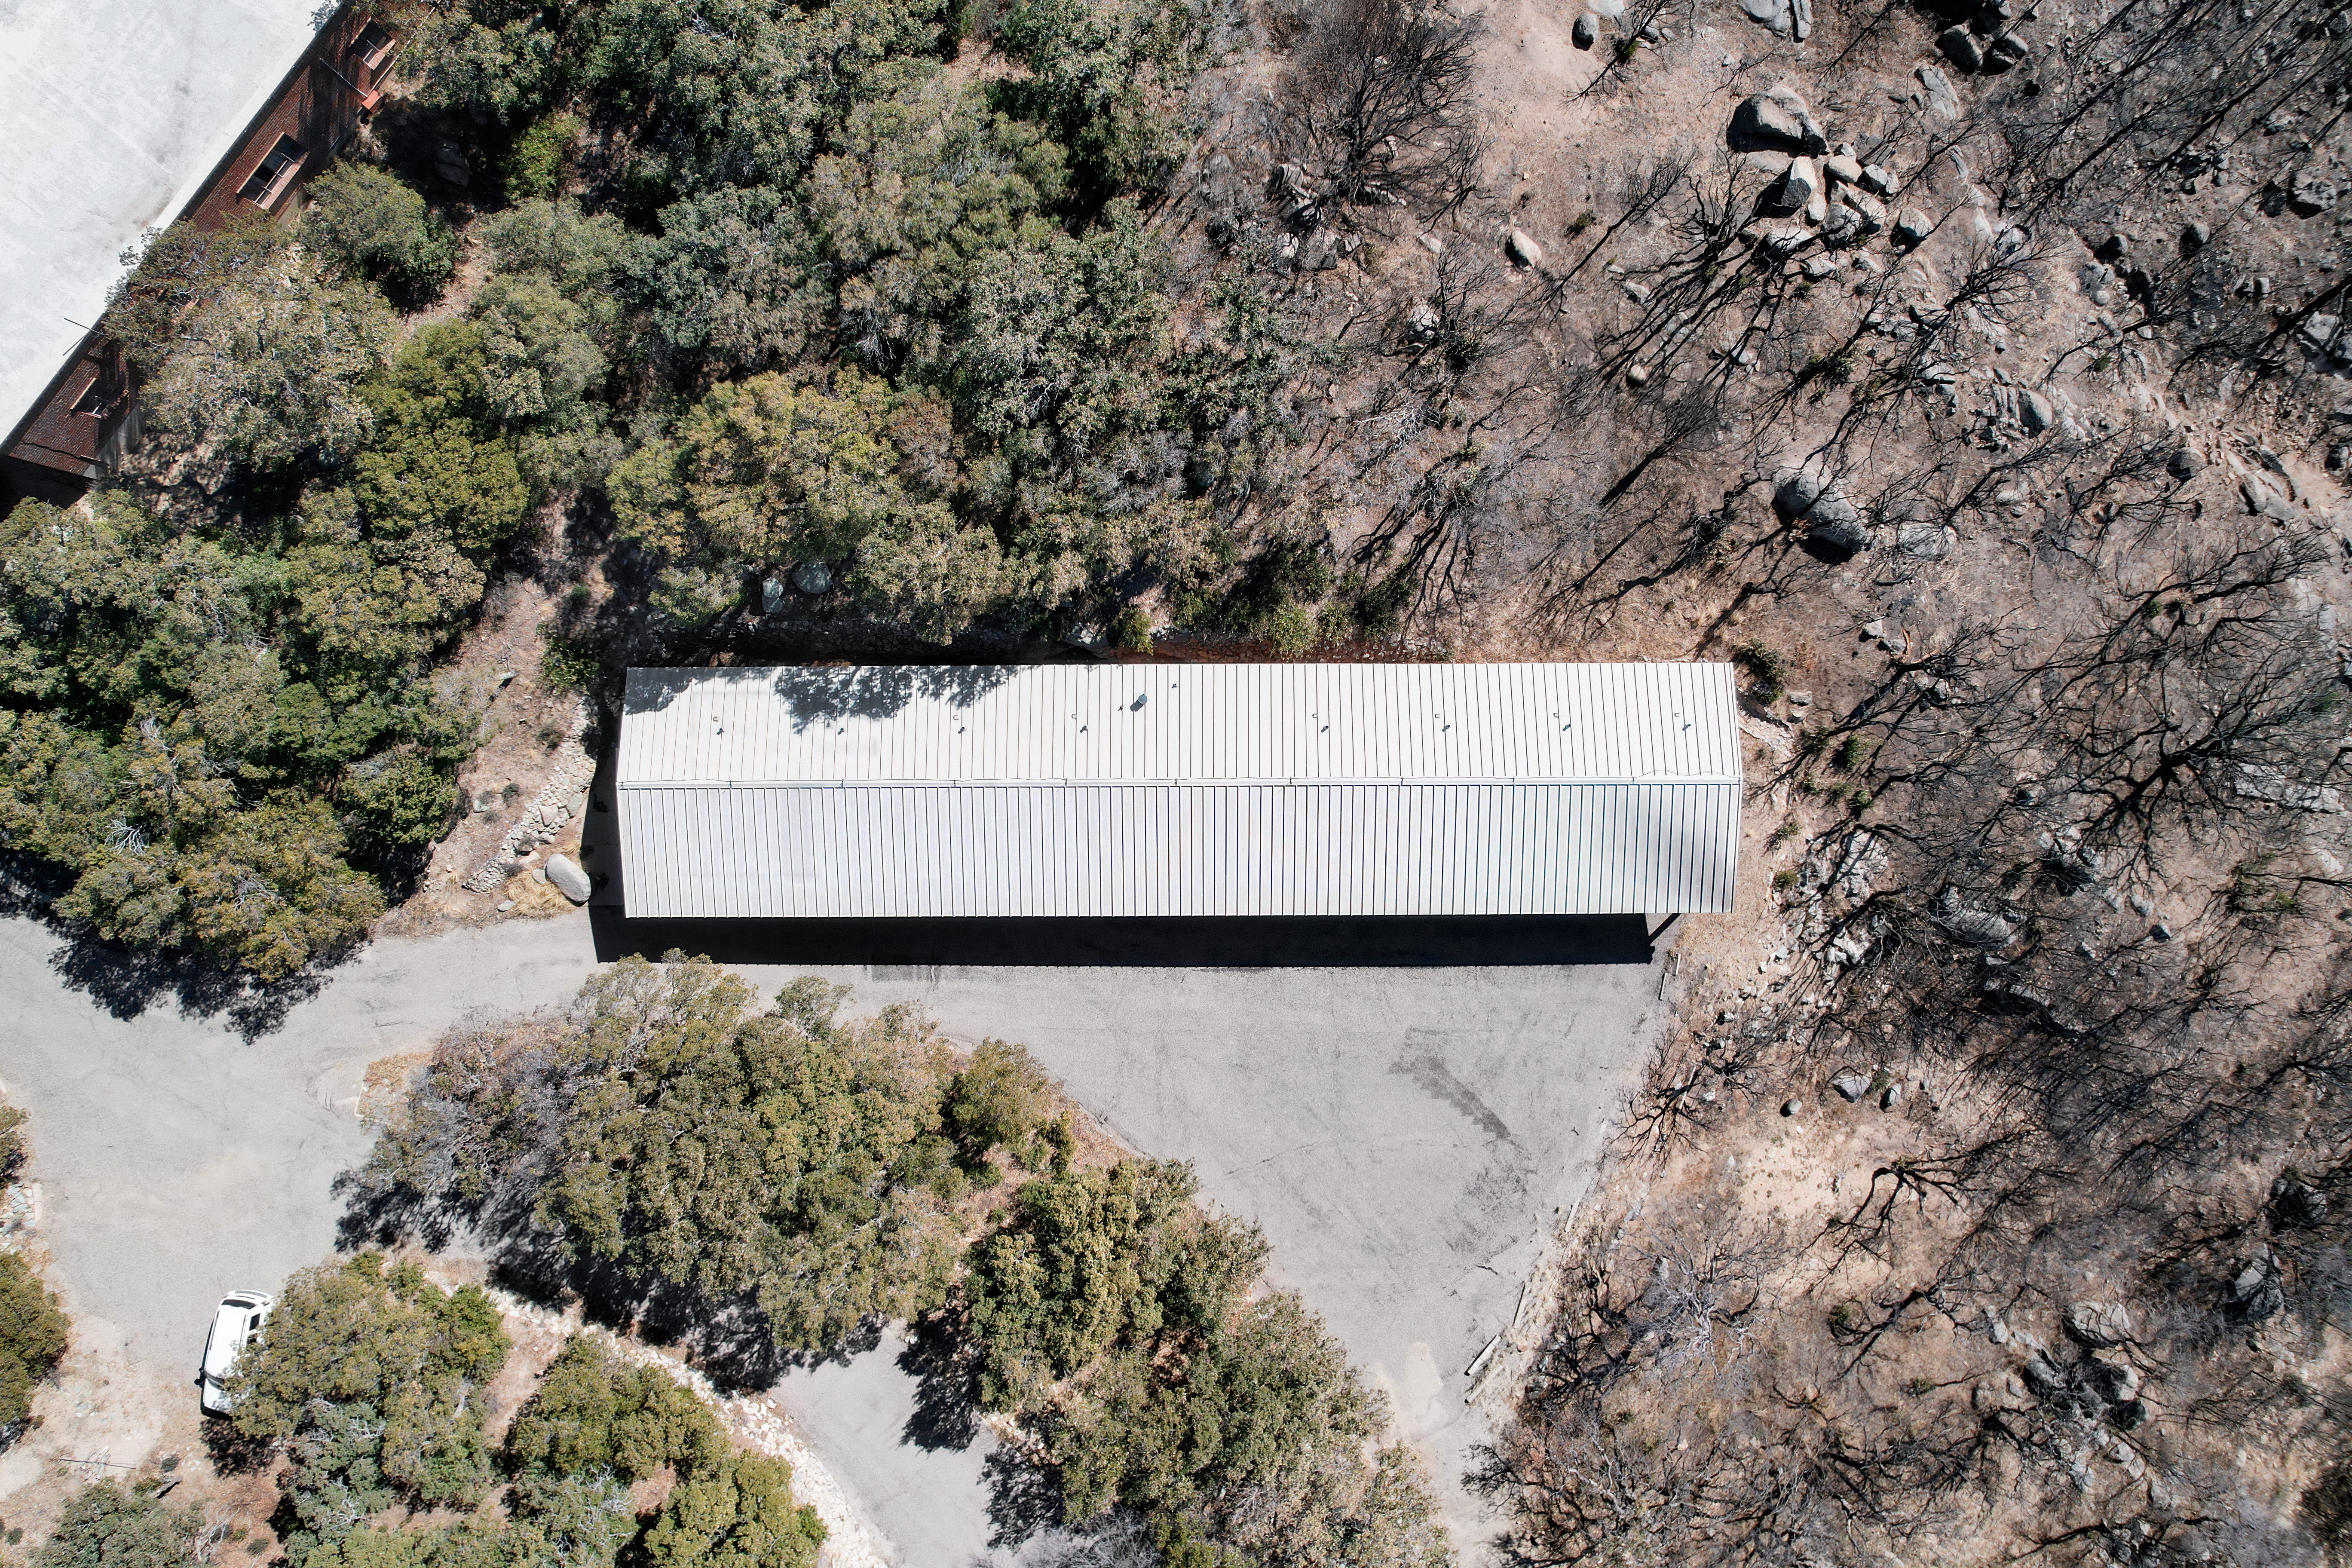

Kitt Peak National Observatory Dormitory 4 Aerial

Aerial view of Dormitory 4 at Kitt Peak National Observatory (KPNO), a Program of NSF NOIRLab.

Credit: KPNO/NOIRLab/NSF/AURA/P. Marenfeld